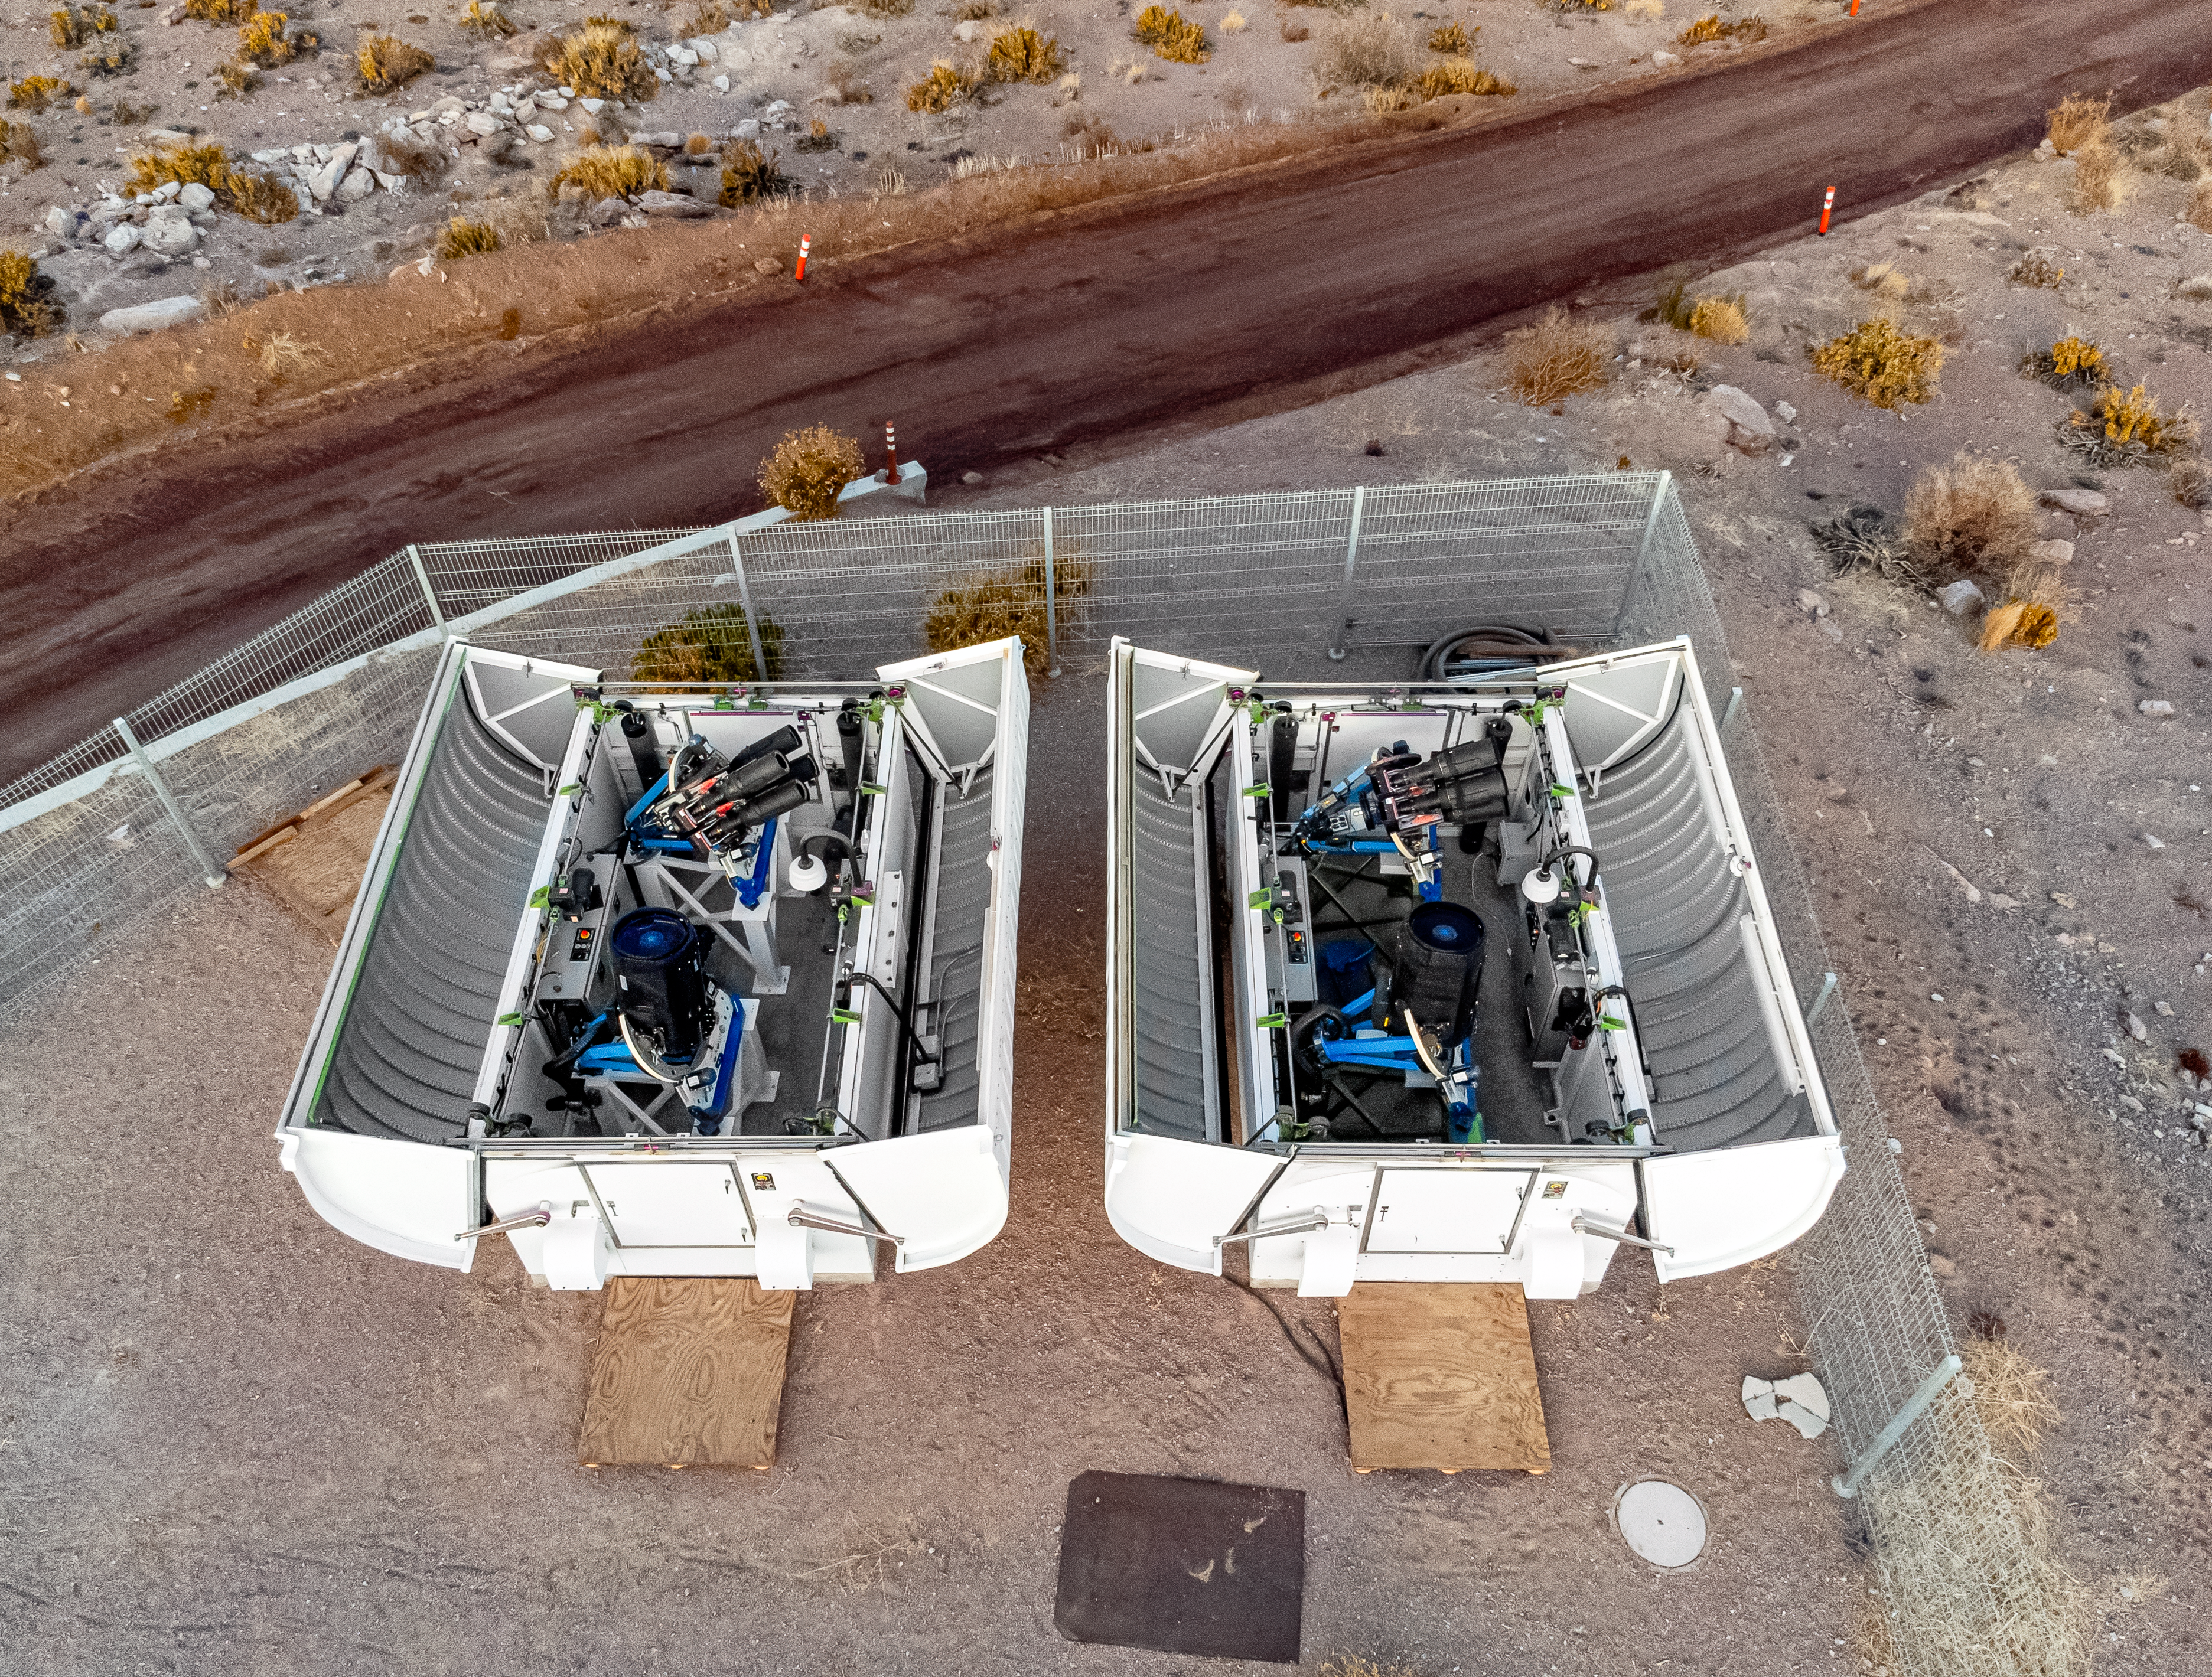

Las Cumbres Observatory at CTIO

Aerial view of Las Cumbres Observatory 0.4-meter Telescopes (#9 & #12) at Cerro Tololo Inter-American Observatory, Chile.

Credit: CTIO/NOIRLab/NSF/AURA/T. Matsopoulos